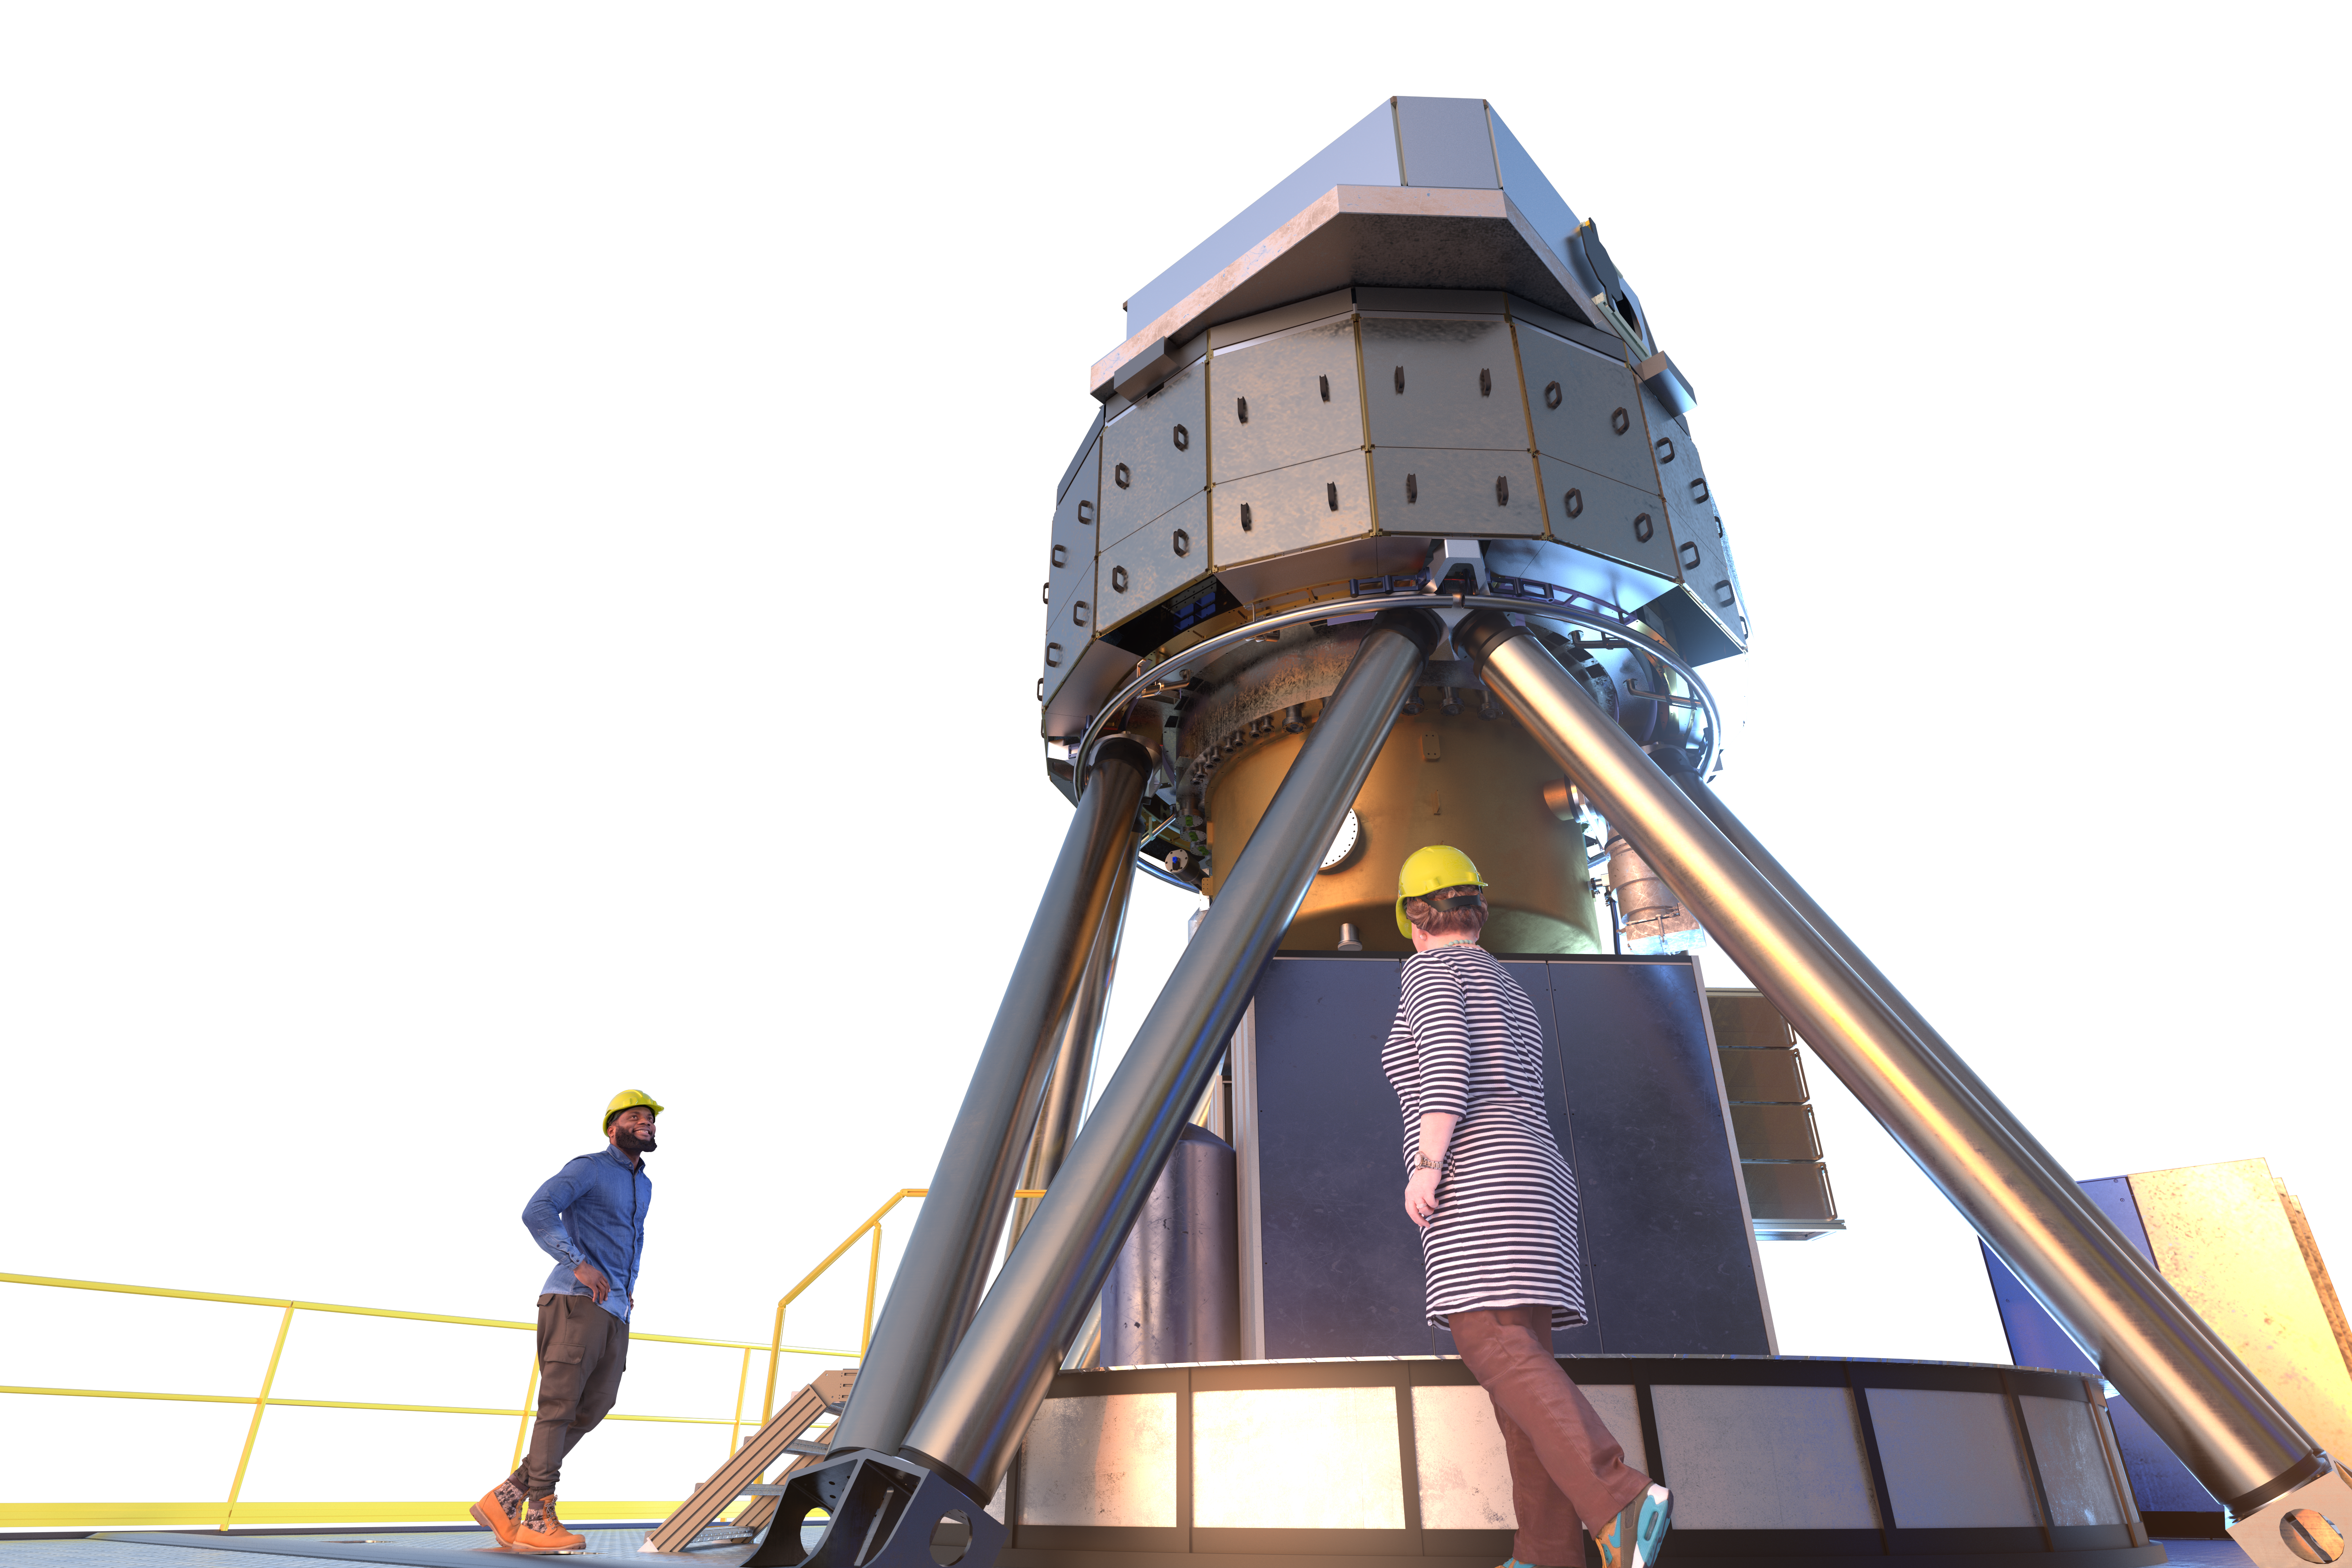

MICADO instrument (artist's impression)

MICADO, also known as the Multi-Adaptive Optics Imaging CamerA for Deep Observations, is one of the first-light instruments for the Extremely Large Telescope (ELT).

It will be a powerful tool in many areas of astronomy, such as measuring the masses of the central black holes of nearby galaxies from the velocities of their stars, and observing high-redshift galaxies to calculate their ages, chemical makeup and histories. The instrument will also obtain spectra of supernovae produced by the first generation of massive stars in the Universe.

Credit: ESO